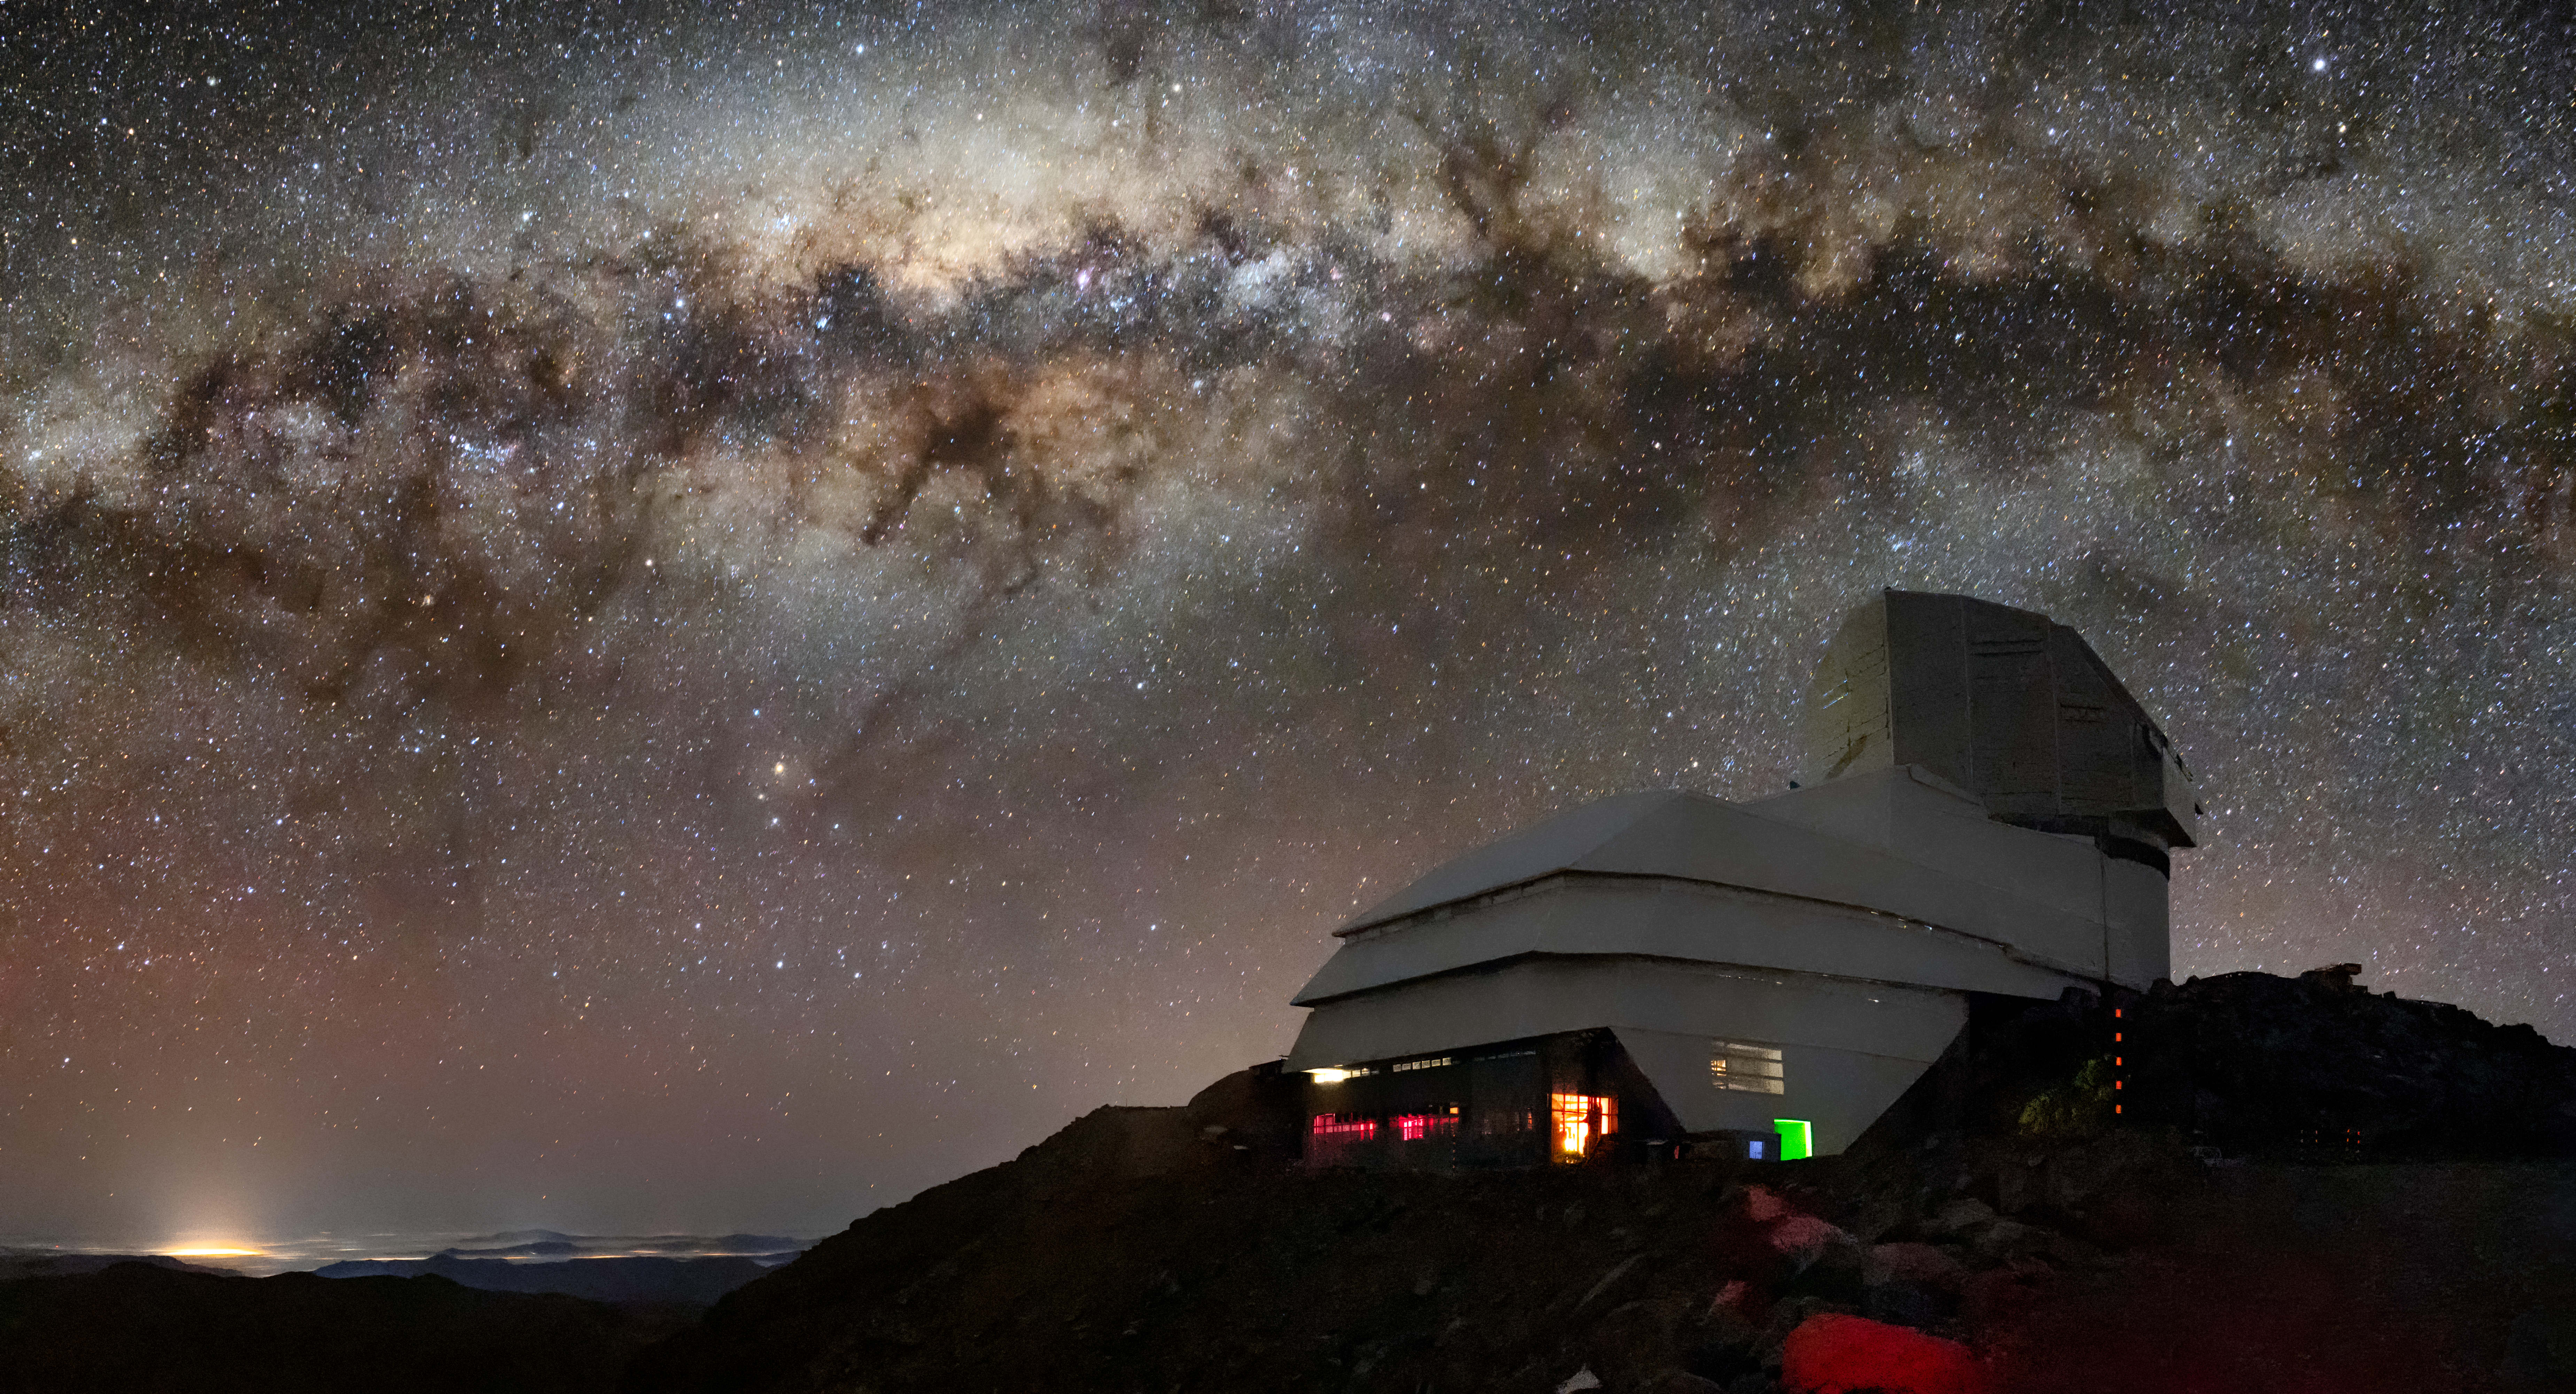

Rubin Under the Milky Way

This image captures not only Vera C. Rubin Observatory, a Program of NSF NOIRLab, but one of the celestial specimens Rubin Observatory will observe when it comes online: the Milky Way. The bright halo of gas and stars on the left side of the image highlights the very center of the Milky Way galaxy. The dark path that cuts through this center is known as the Great Rift, because it gives the appearance that the Milky Way has been split in half, right through its center and along its radial arms. In fact, the Great Rift is caused by a shroud of dust, which blocks and scatters visible light. This dust makes the Great Rift a difficult space to observe. Fortunately, Rubin is being built to conduct the Legacy Survey of Space and Time (LSST). This survey will observe the entire visible southern sky every few nights over the course of a decade, capturing about 1000 images of the sky every night and giving us a new view of our evolving Universe. The LSST is set to probe four areas of science, one of which is mapping the Milky Way to answer questions about its structure and formation. Once Rubin Observatory comes online in 2024, scientists will be able to access the data taken every night of operation. Rubin Observatory is a joint initiative of the National Science Foundation and the Department of Energy (DOE). Once completed, Rubin will be operated jointly by NSF NOIRLab and DOE's SLAC National Accelerator Laboratory to carry out the Legacy Survey of Space and Time.

Credit: RubinObs/NOIRLab/SLAC/NSF/DOE/AURA/B. Quint